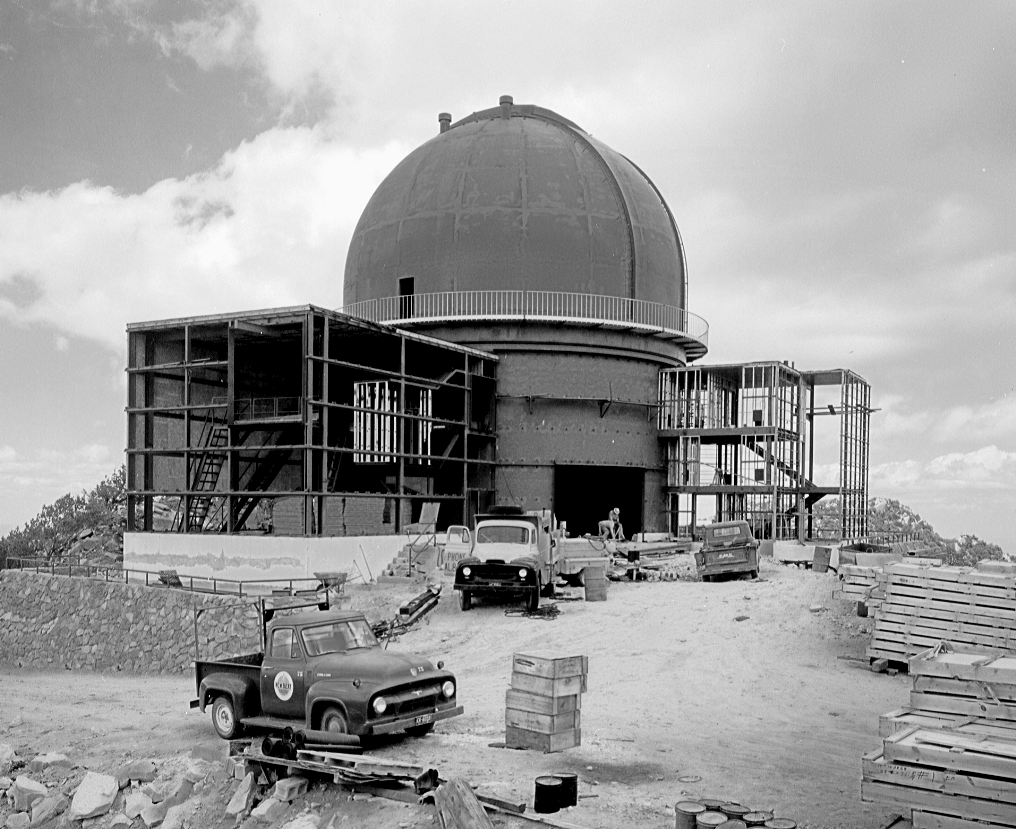

2.1-meter construction

Construction of the 84-inch (now 2.1-meter) telescope on Kitt Peak, about 1962.

Credit: NOIRLab/NSF/AURA